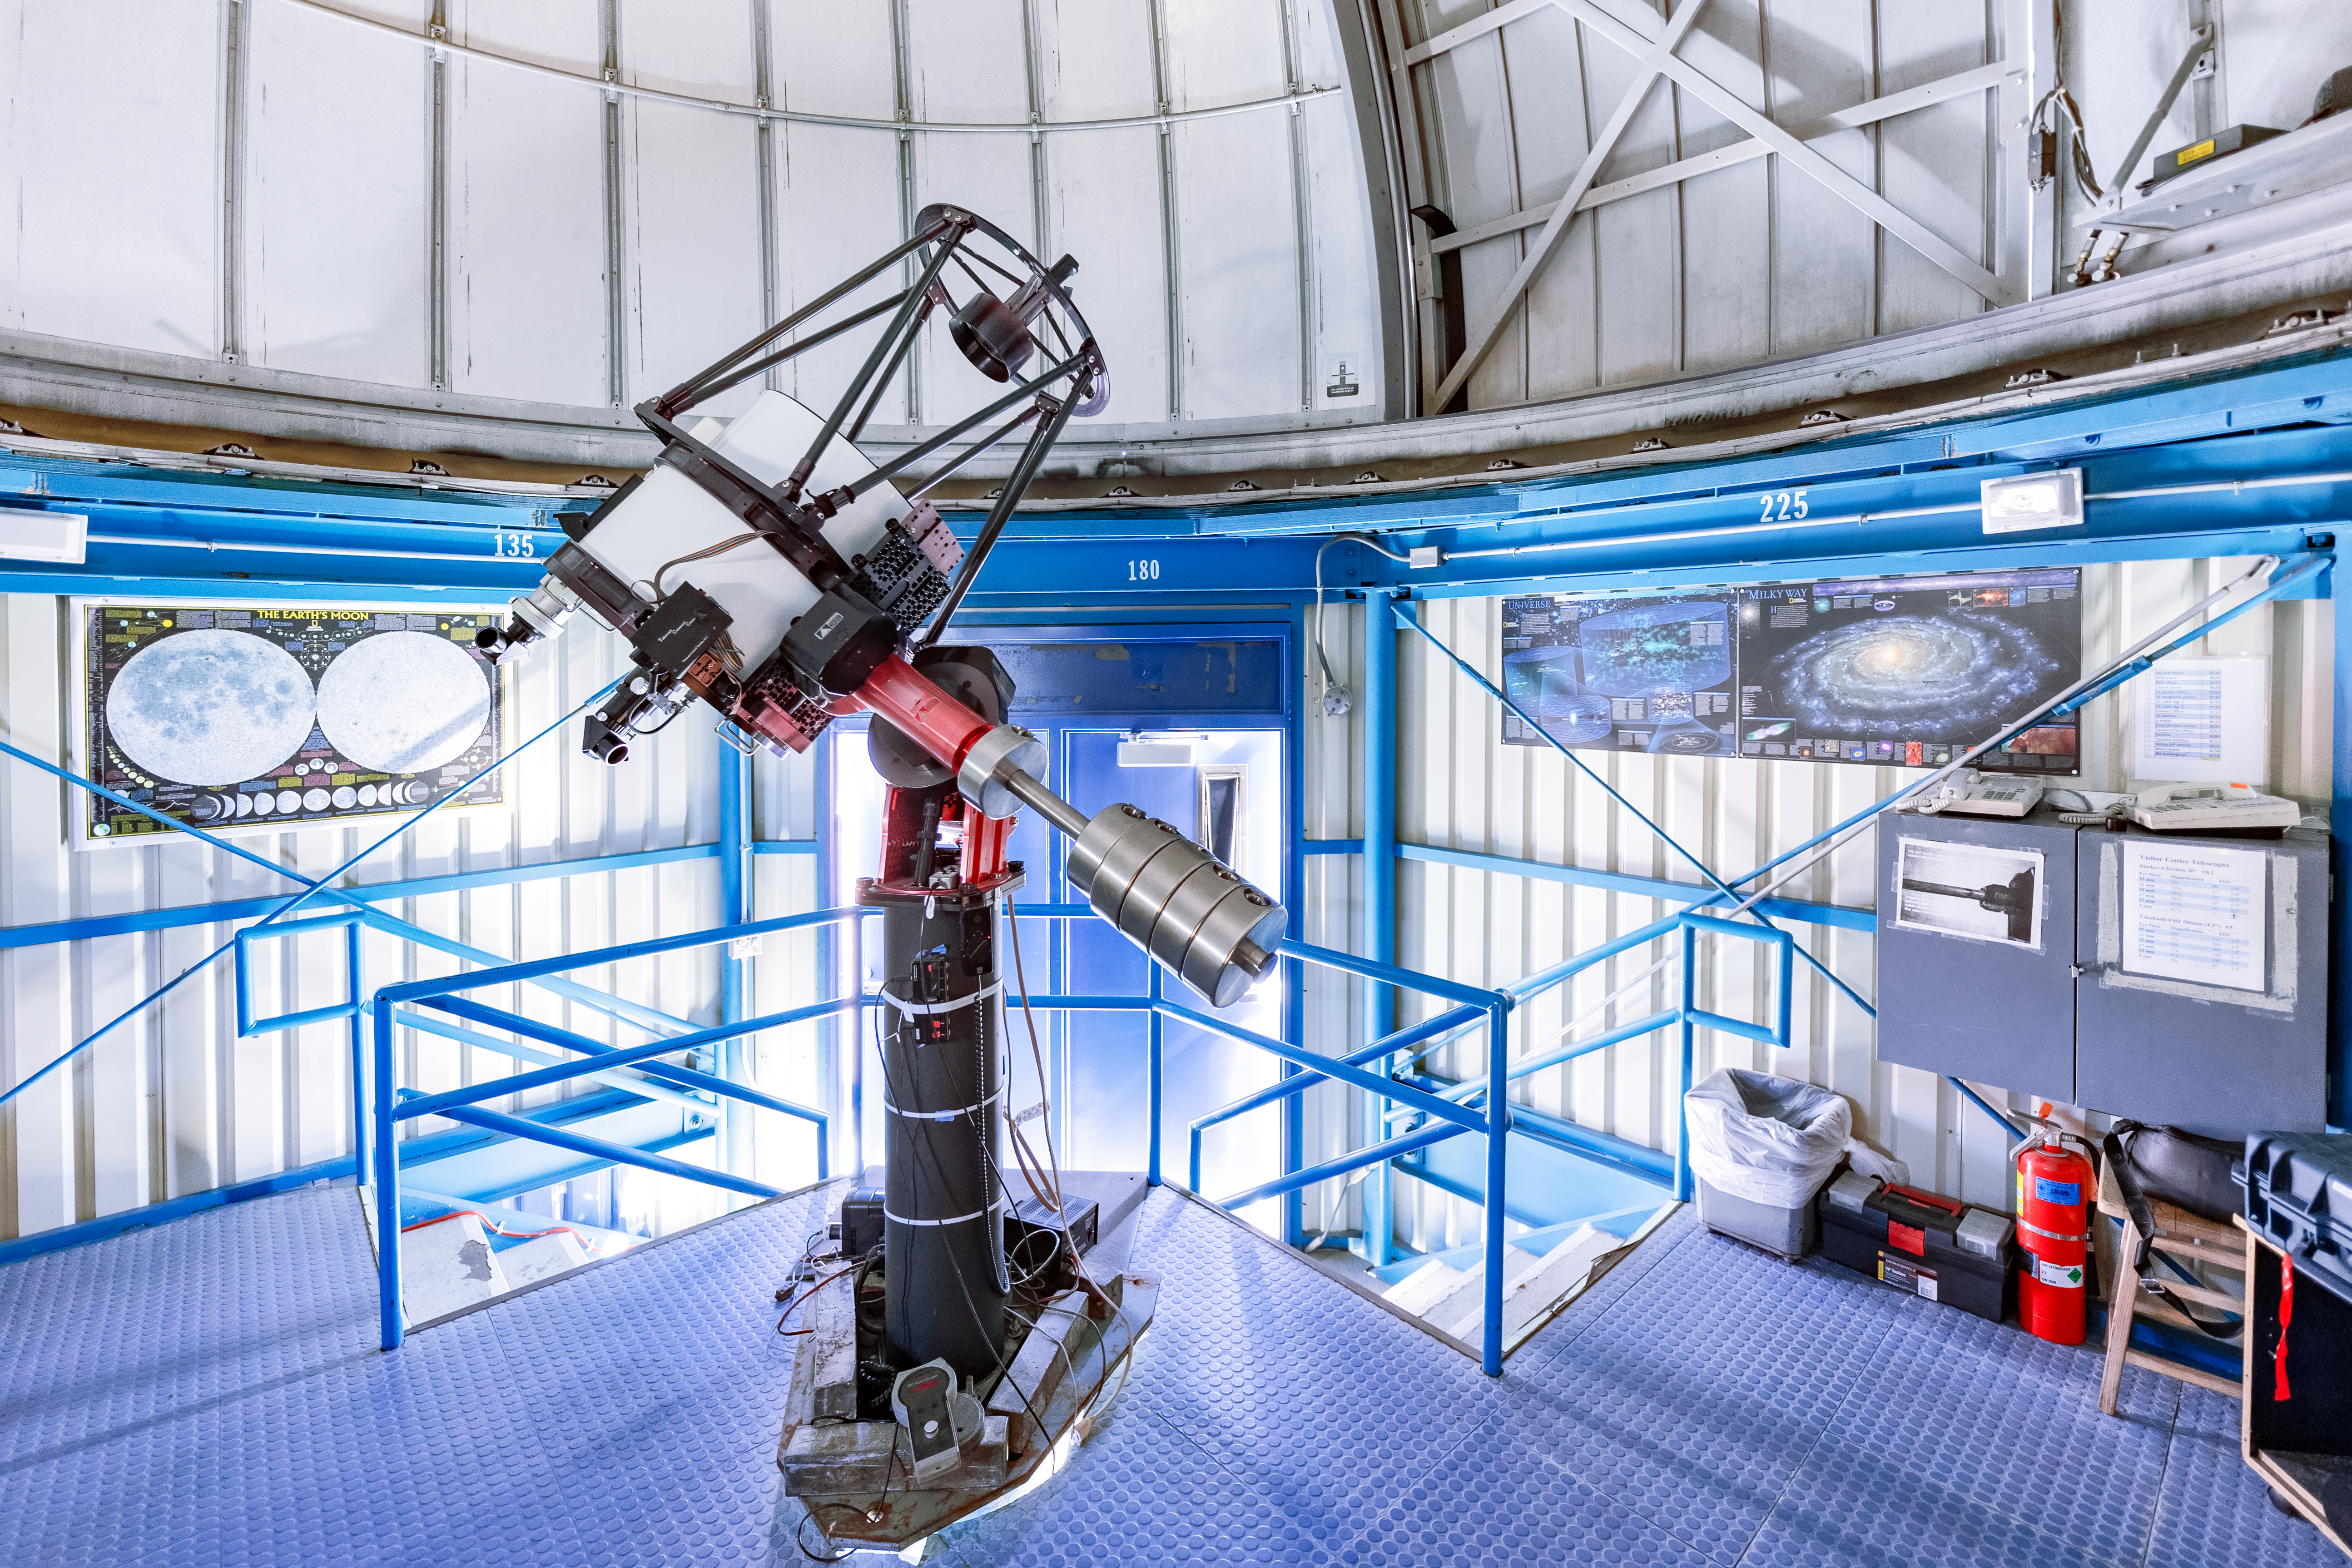

Visitor Center Dome with 0.5-meter Telescope

The Visitor Center 0.5-meter Telescope before it was moved to the Roll Off Roof Observatory on Kitt Peak National Observatory in Arizona.

Credit: KPNO/NOIRLab/NSF/AURA/T. Slovinský